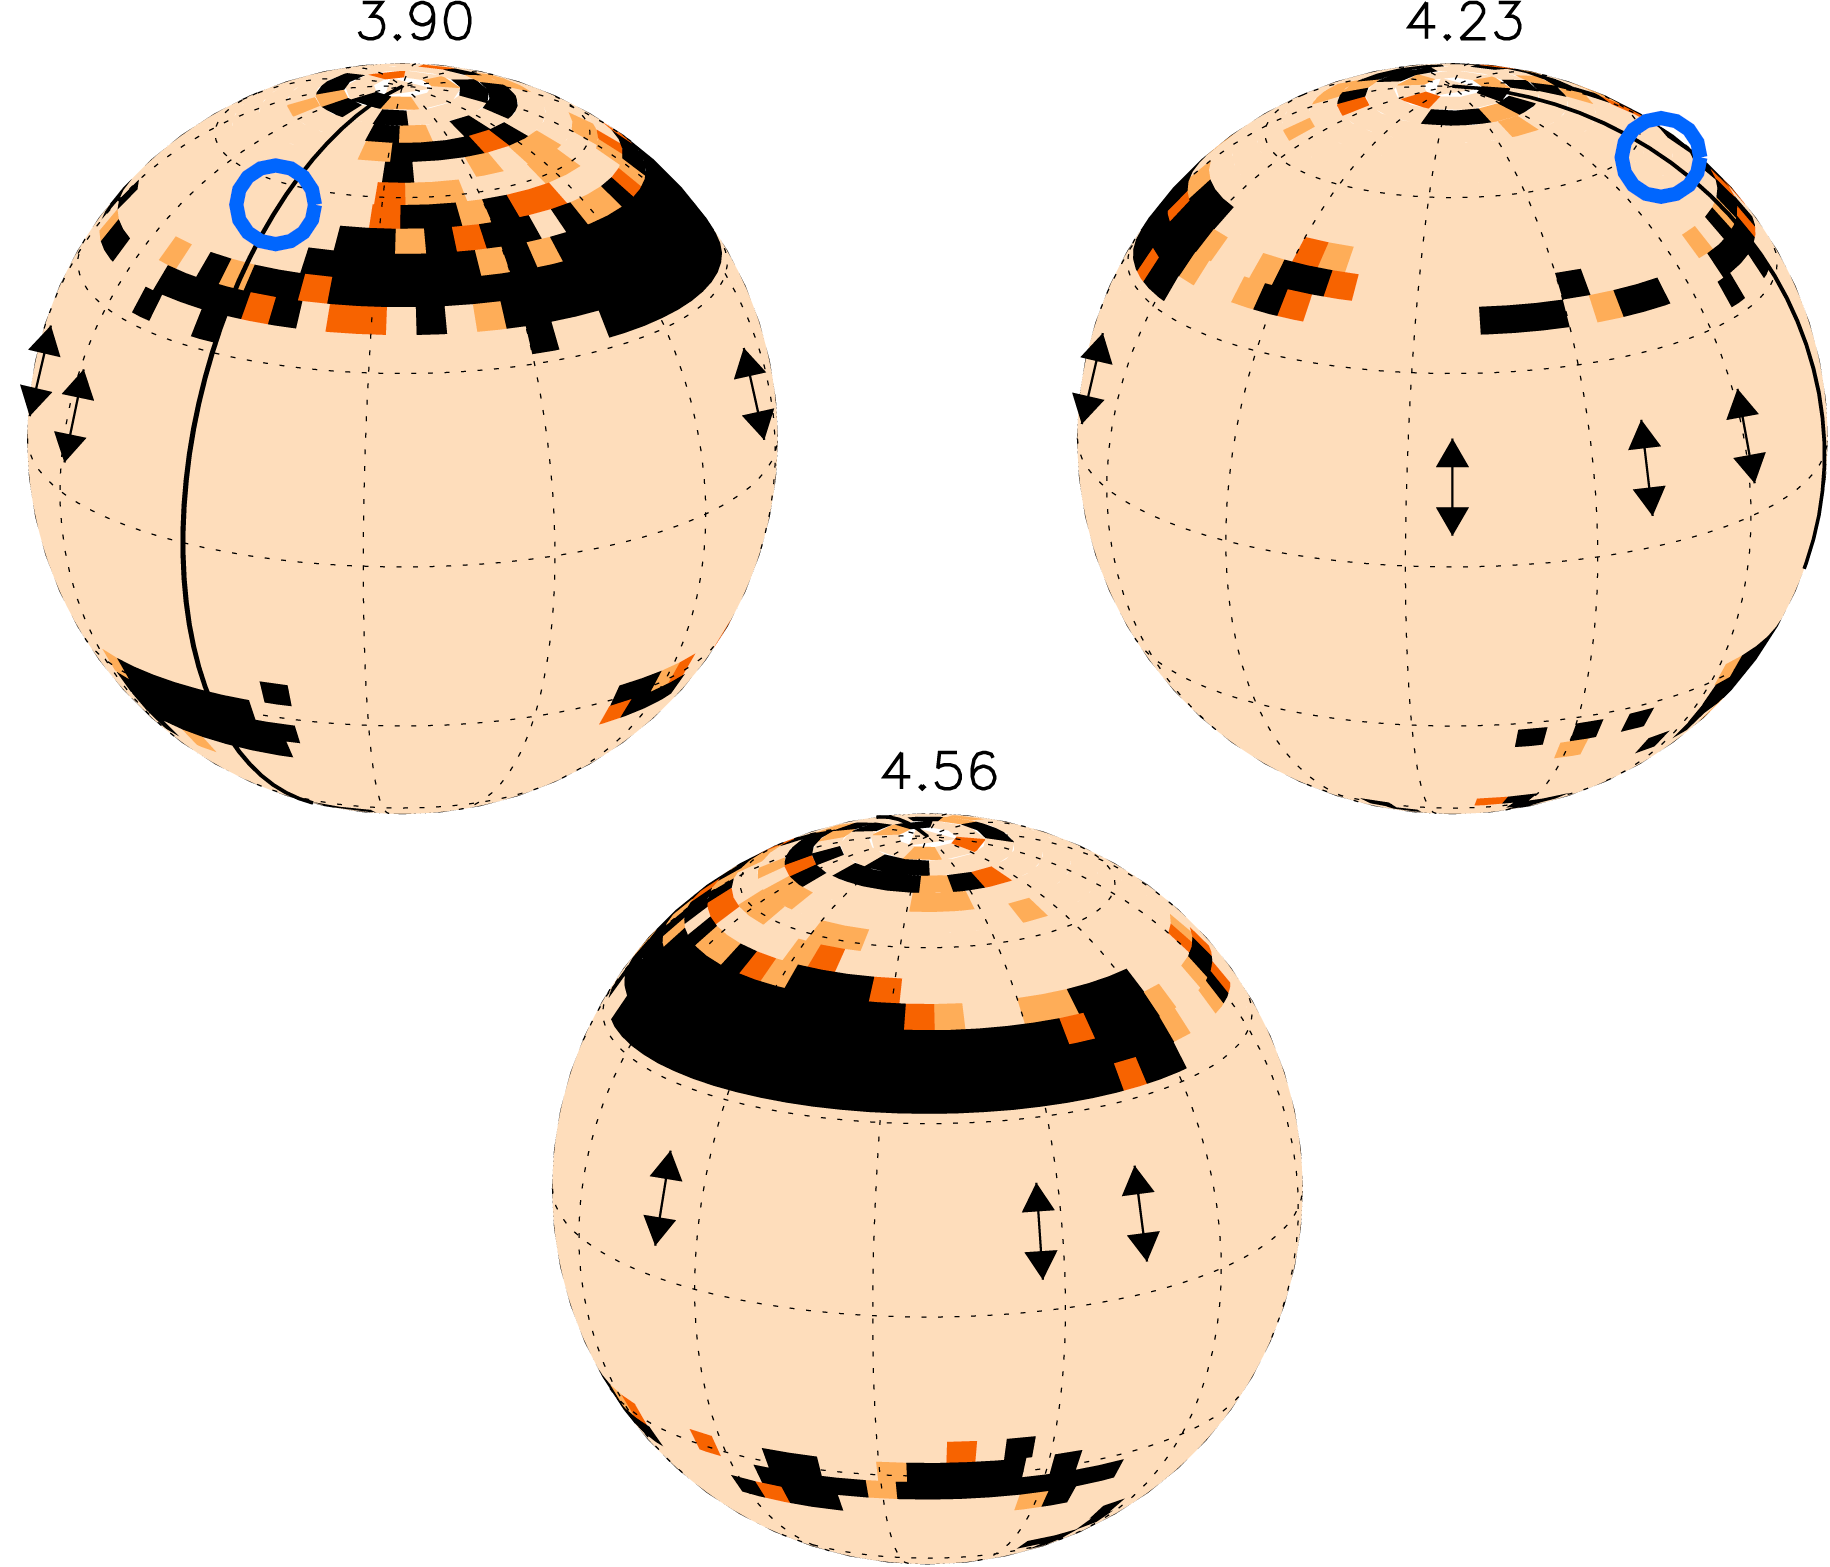

Mapping spots on Speedy Mic

Doppler maps of the highly active star BO Mic ('Speedy Mic') at different rotation phases (indicated on top of the maps). Spot coverage is rendered as black, dark and light orange areas, representing 100%, 67% and 33% spot coverage, respectively. A few spots are near the visible pole, while most spots are asymmetrically distributed at mid-latitudes. The blue circle indicates the flare observed in October 2006 using ESO's VLT and ESA's XMM-Newton satellite. Grid lines mark latitudes and longitudes in 30 degrees steps.

Credit: ESO